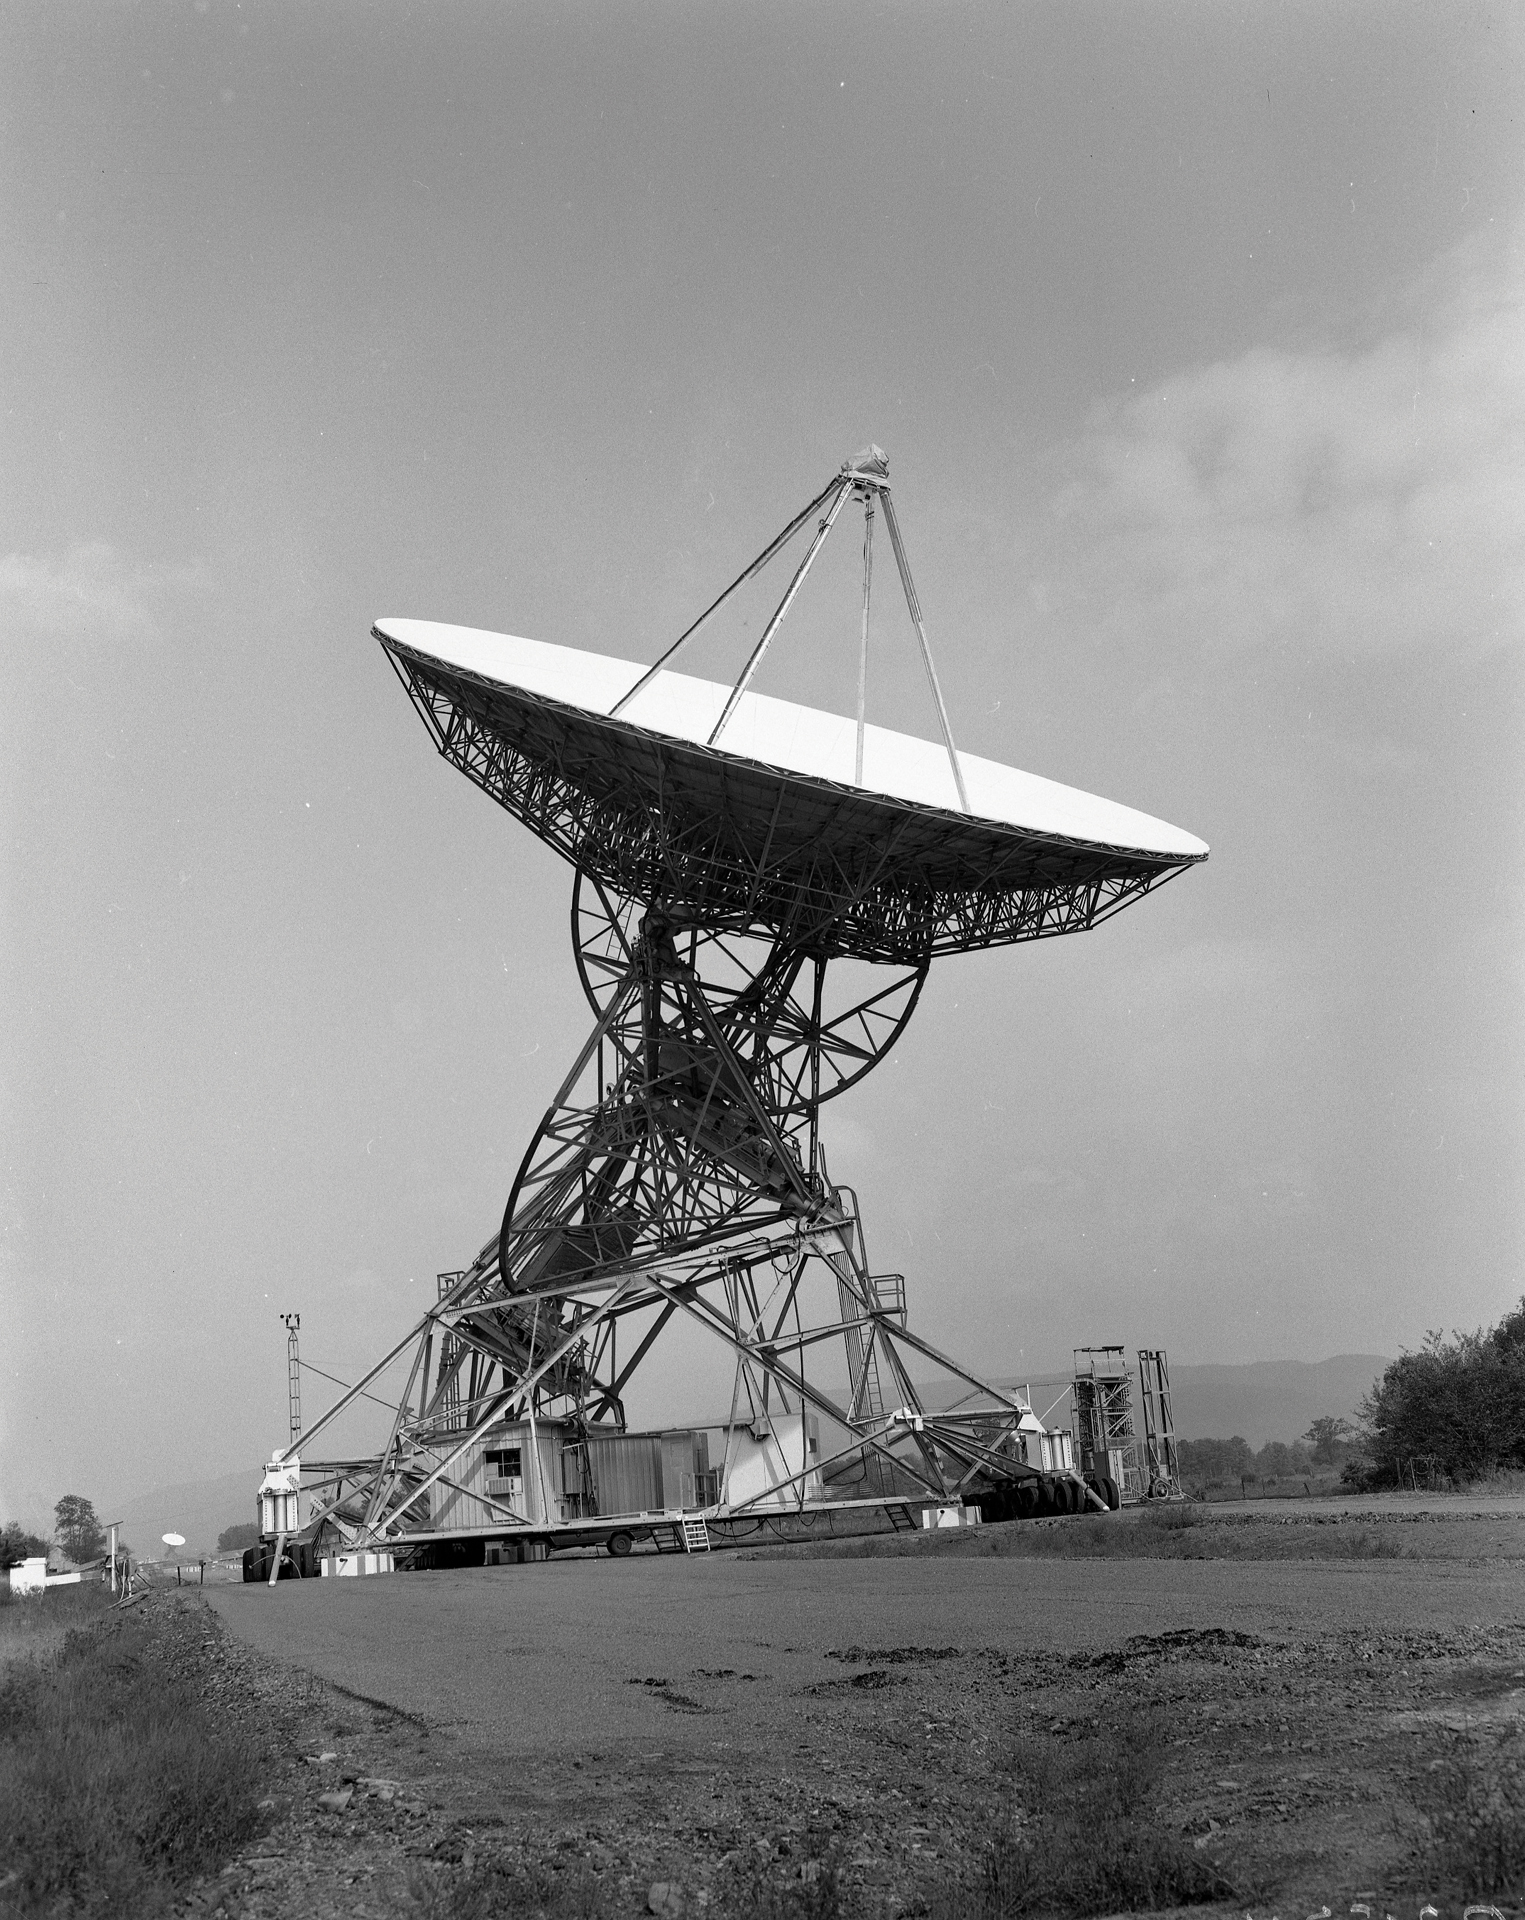

Black and white image of the second 85-foot telescope

Credit: NRAO/AUI/NSF